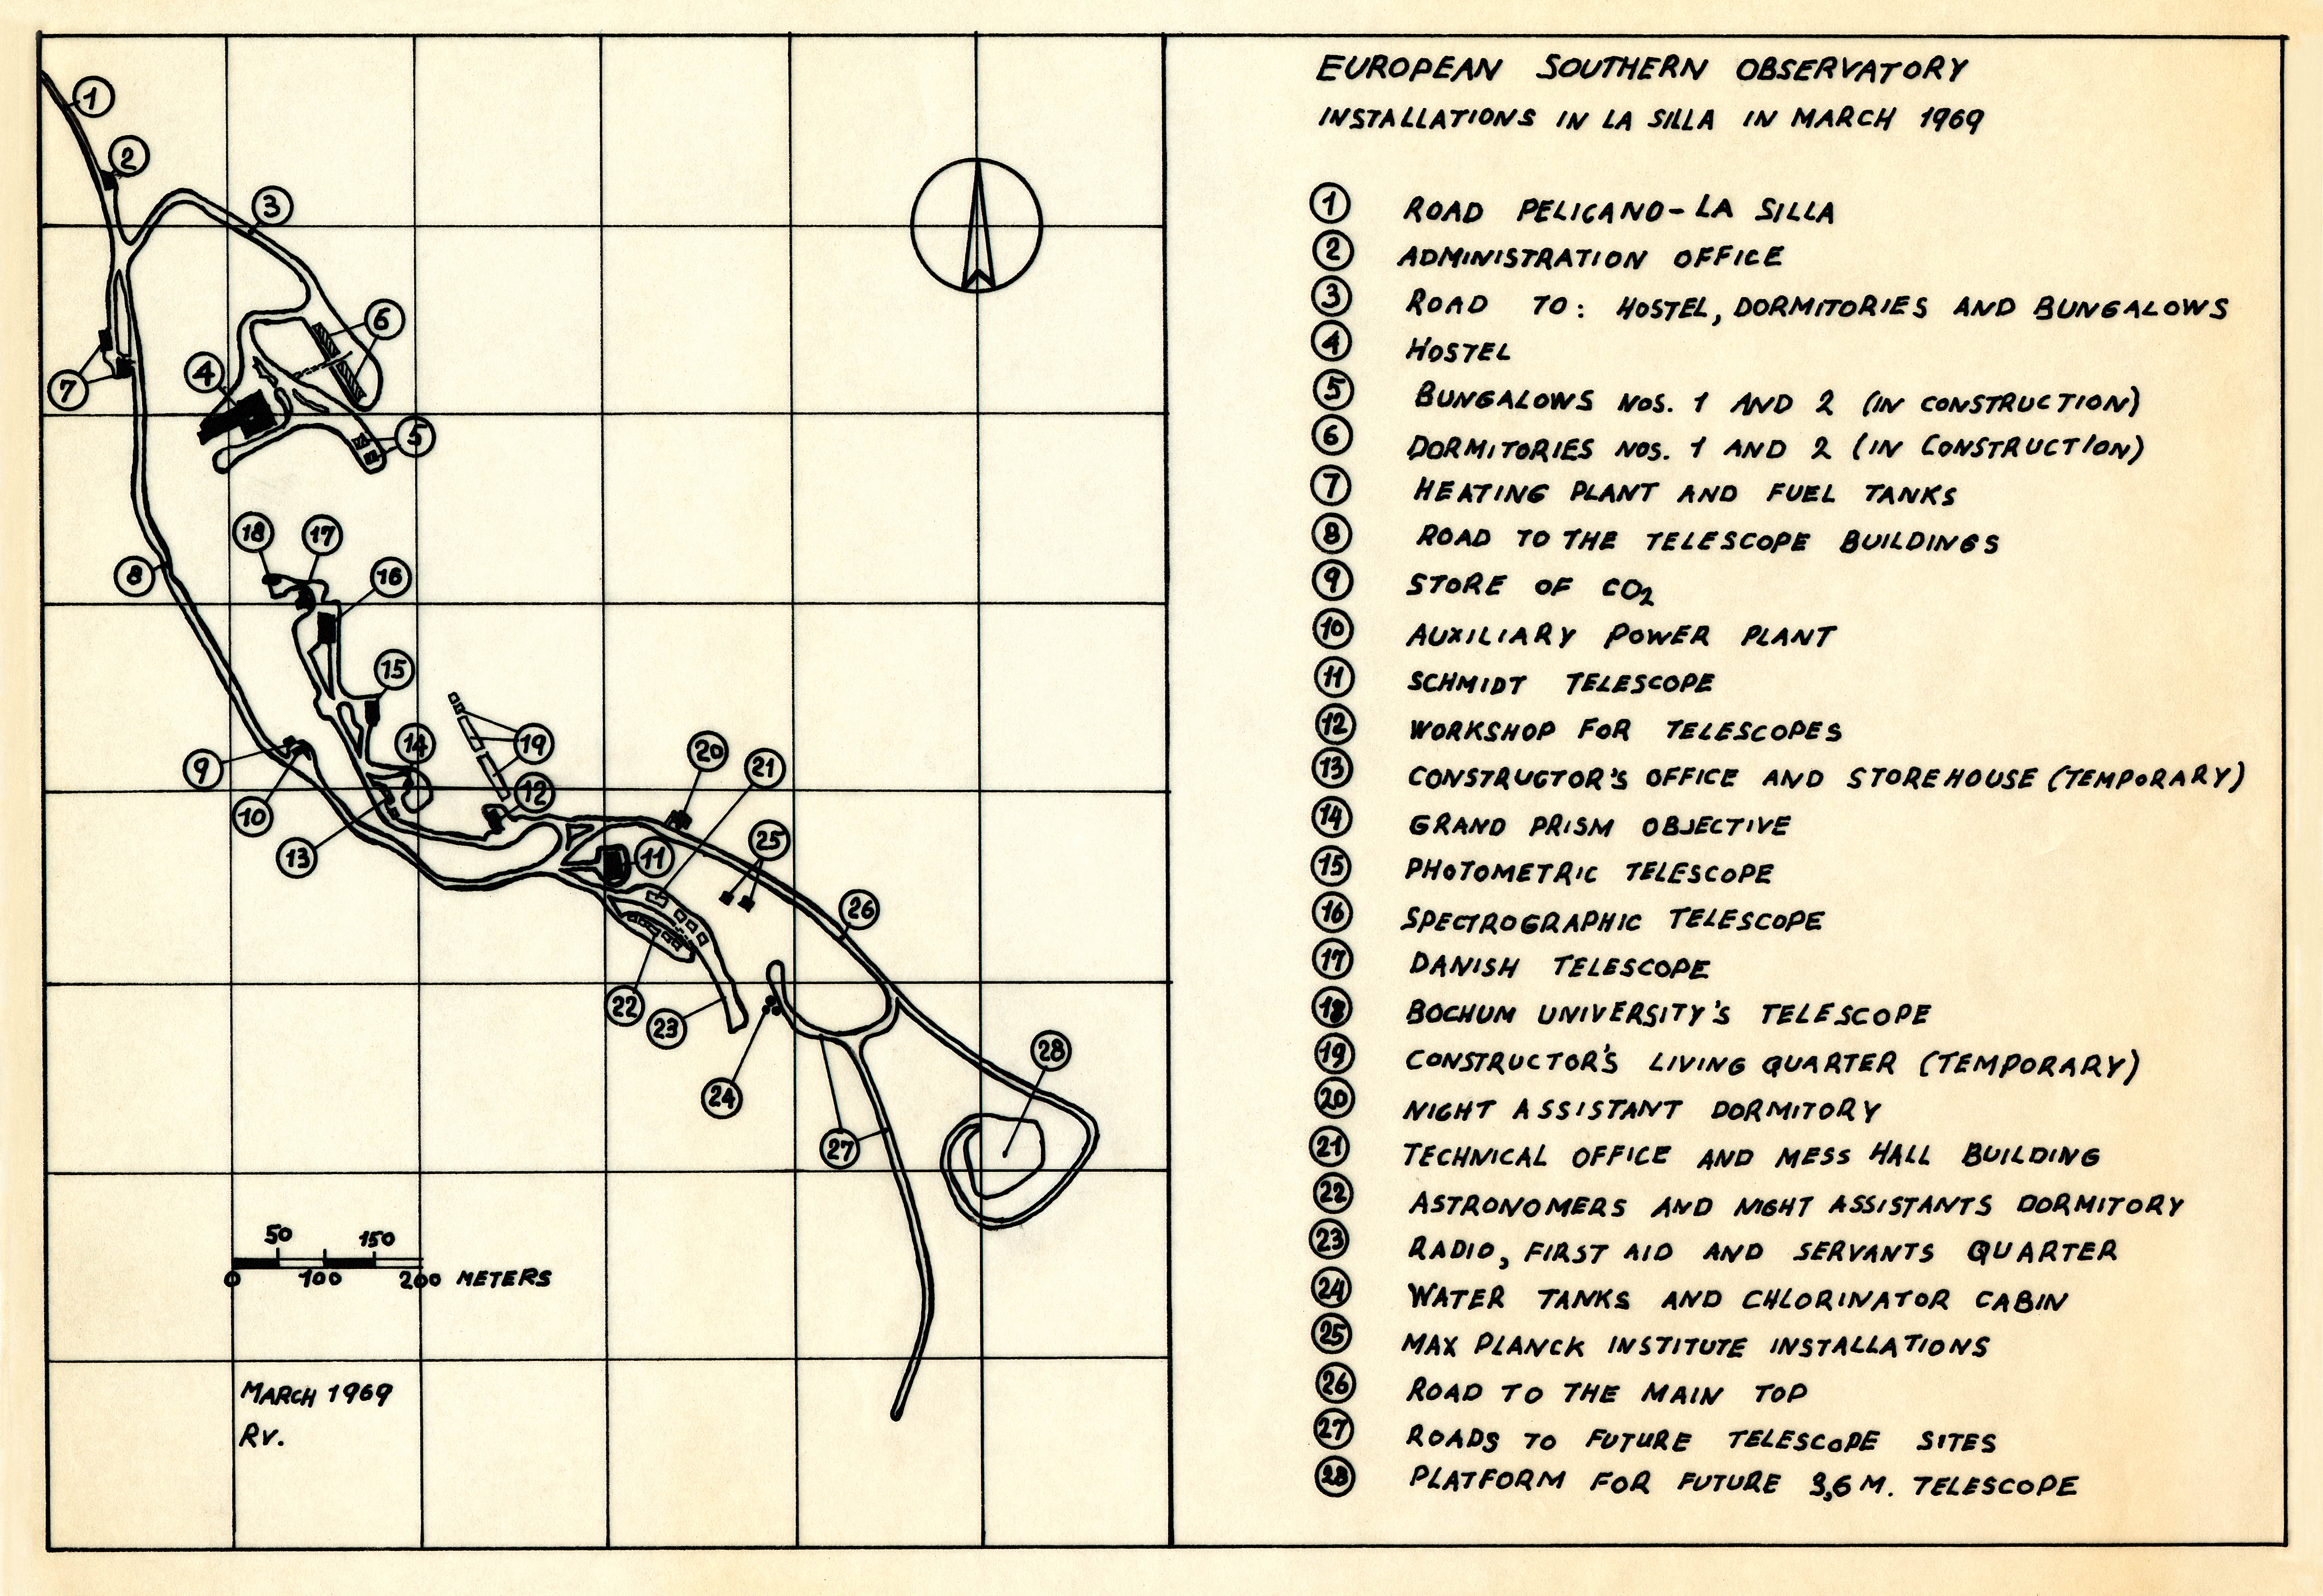

Map of the La Silla Observatory in 1969

A map of the La Silla Observatory facilities in March 1969, around the time the observatory was officially inaugurated.

Credit: ESO